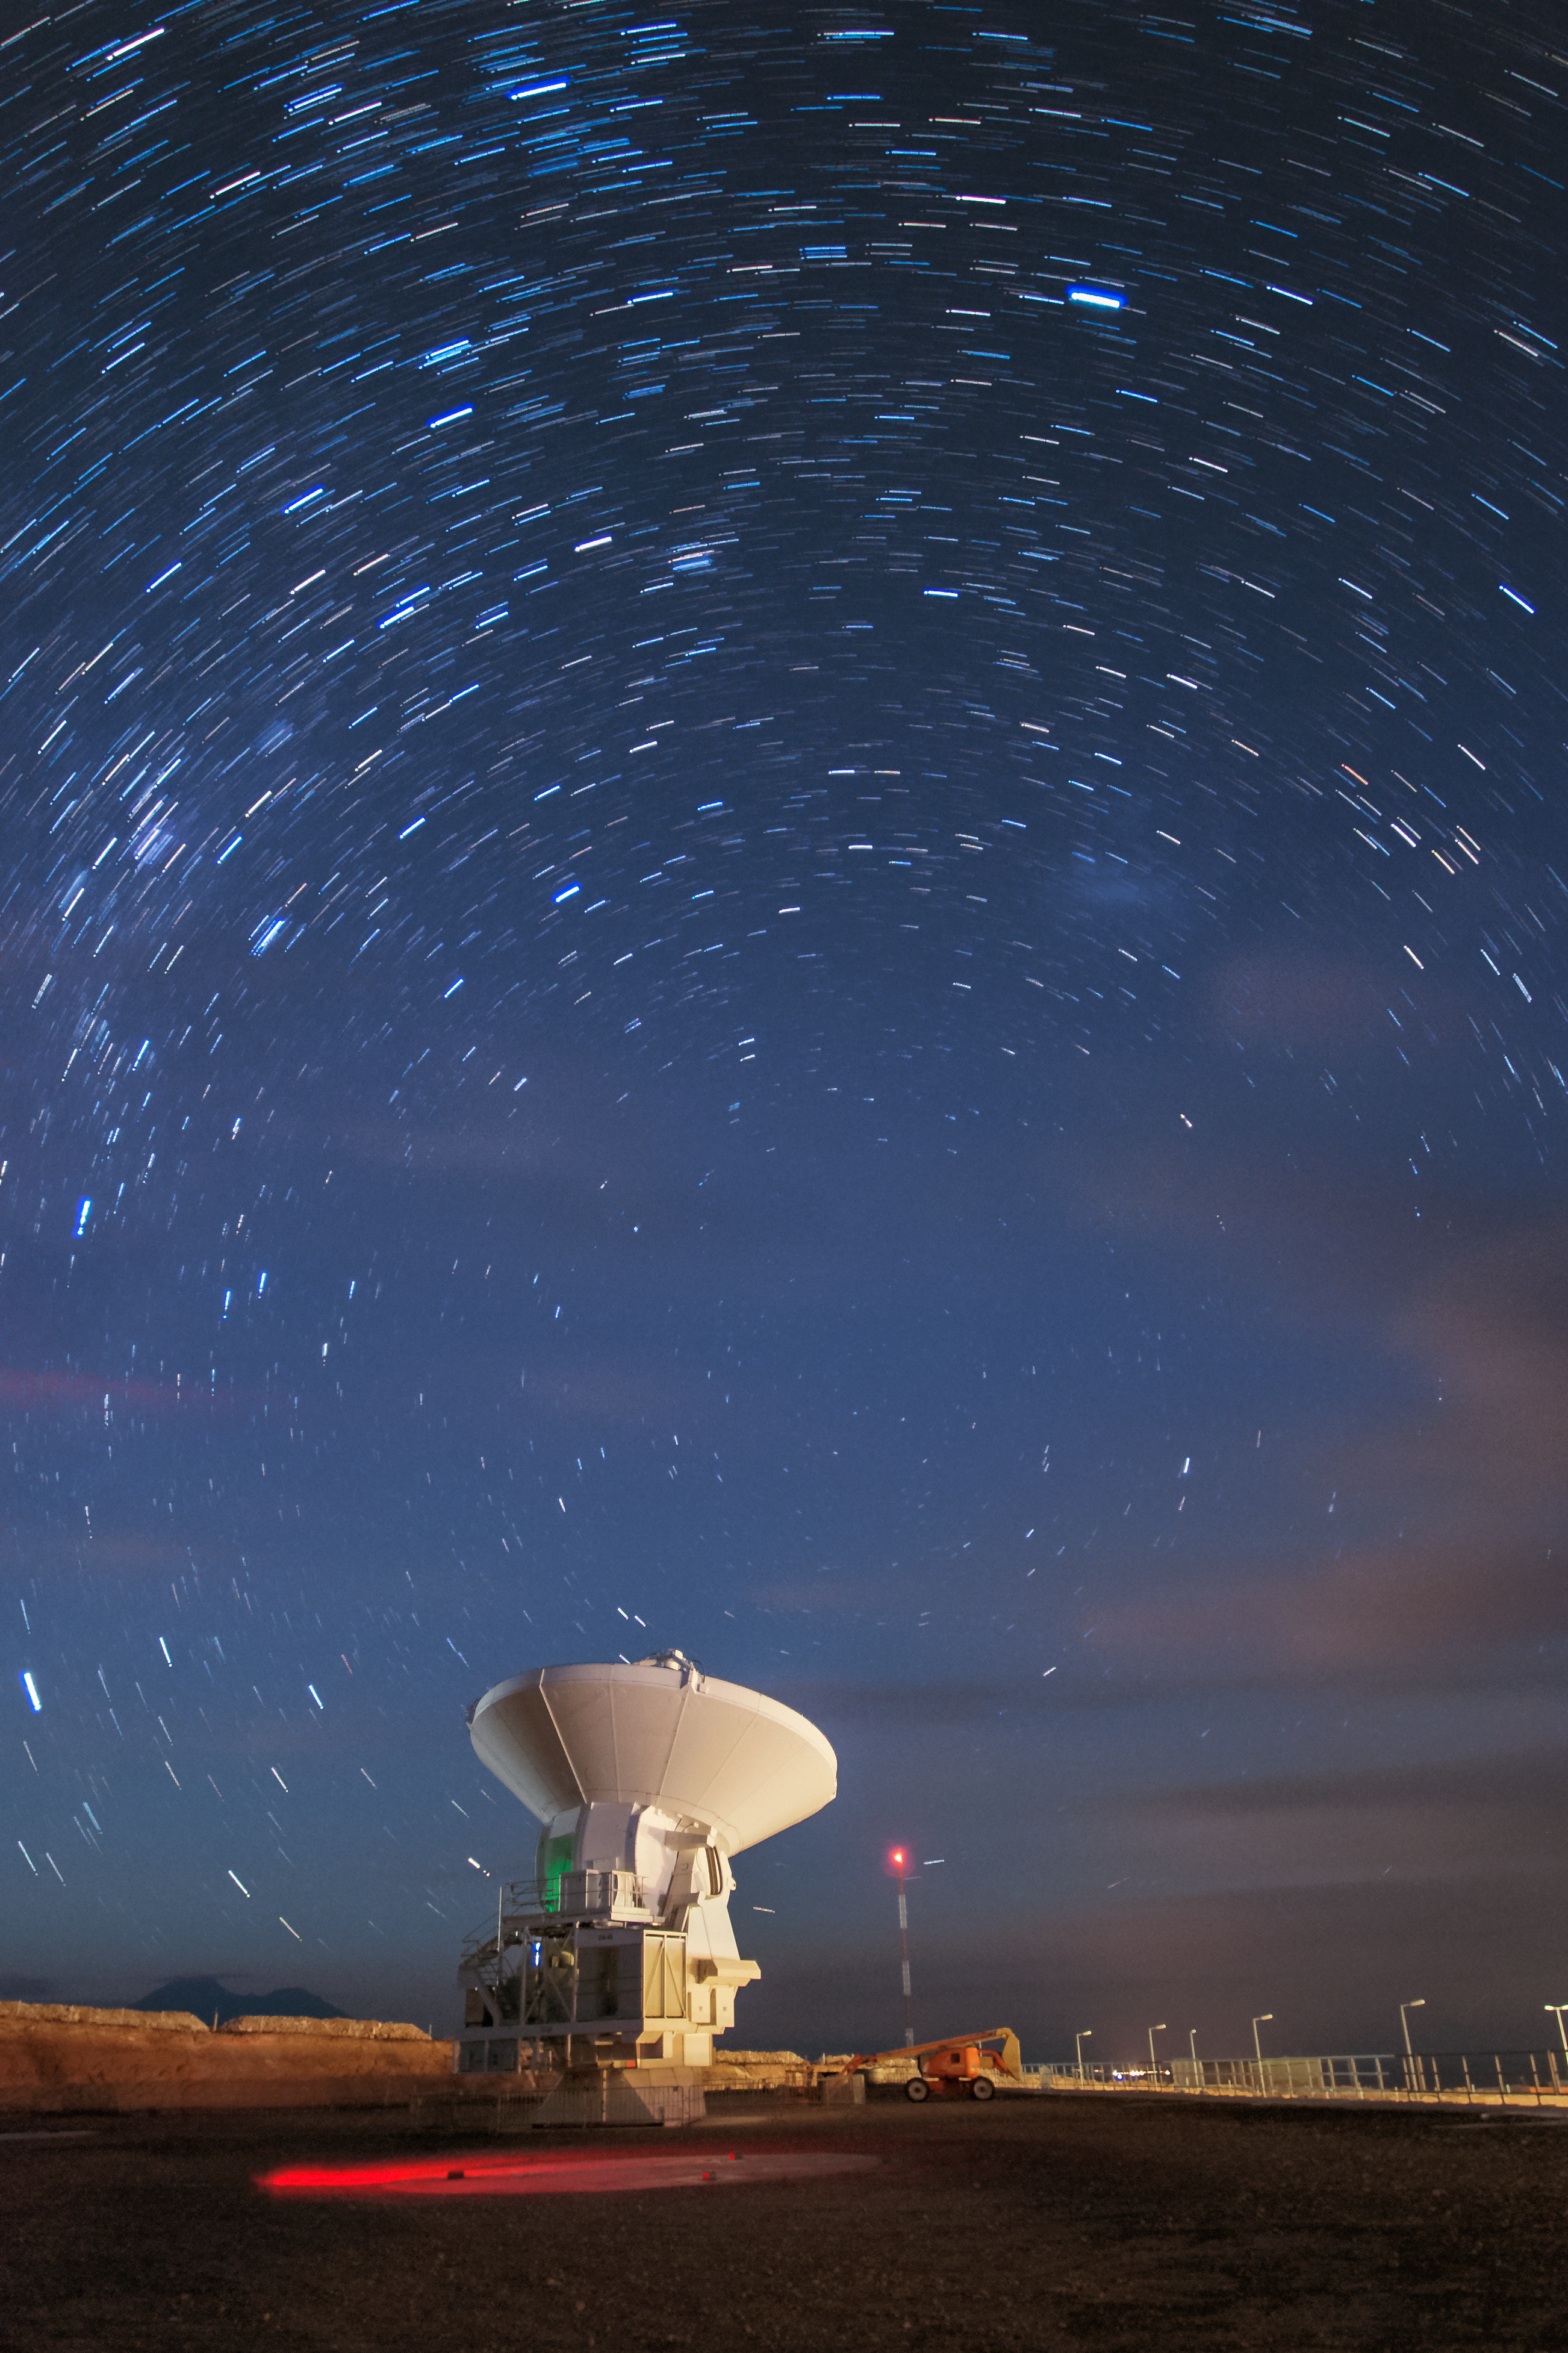

Startrails over ALMA

This long-exposure photograph shows one of the Atacama Large Millimetre Array (ALMA) antennas on the Chajnantor plateau. ALMA is the world's most powerful telescope for observing the cold Universe and consists of 66 antennas.

Credit: S. Otarola/ESO